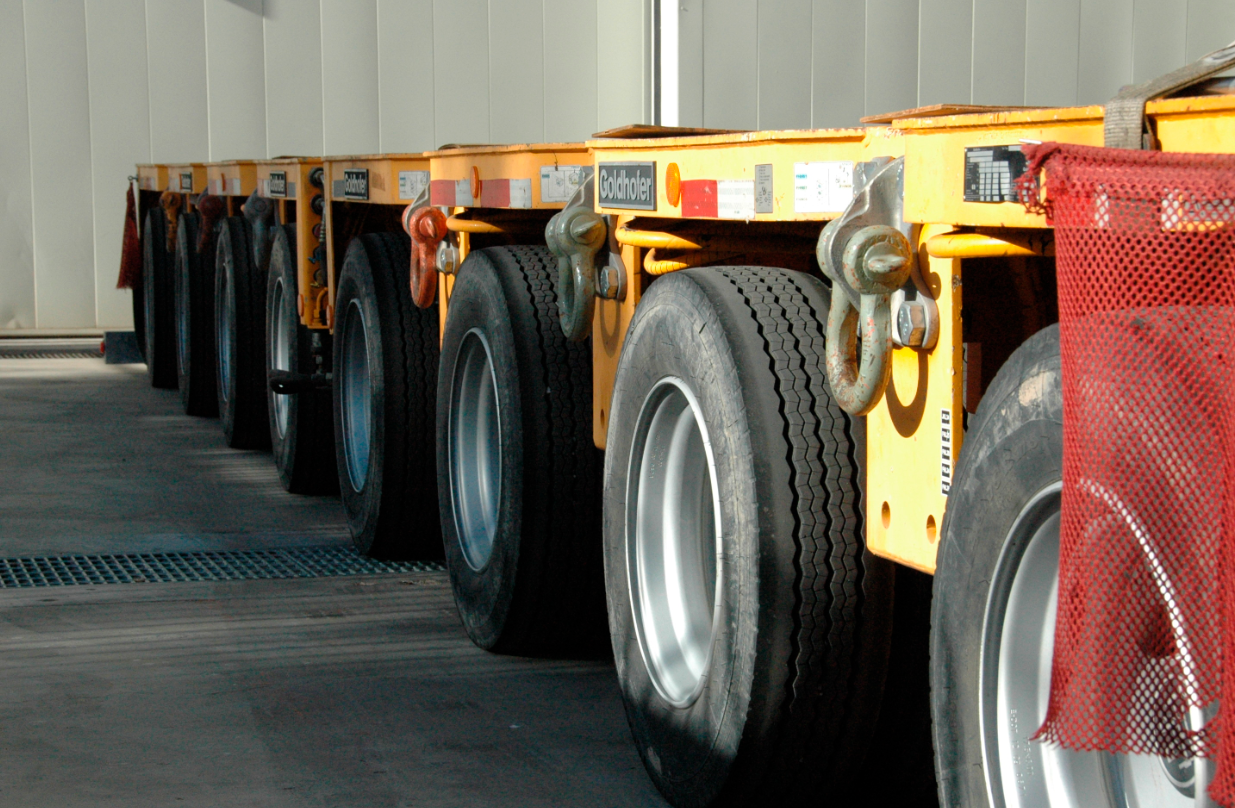

Primary/Tertiary Mirror (M1M3) moved from Mirror Lab to Storage

On May 19, 2015, the completed LSST Primary/Tertiary Mirror (M1M3) was safely moved from the UA’s Richard F. Caris Mirror Lab (formerly SOML) to long-term secure storage at Tucson International Airport. Contractor Precision Heavy Haul executed the eight-mile, three-hour move under the supervision of LSST technical and safety personnel. The mirror move is the culmination of years of hard work and dedication from the LSST technical team, the mirror lab, and generous support from the LSST Corporation and private donors.

Credit: Rubin Observatory/NSF/AURA